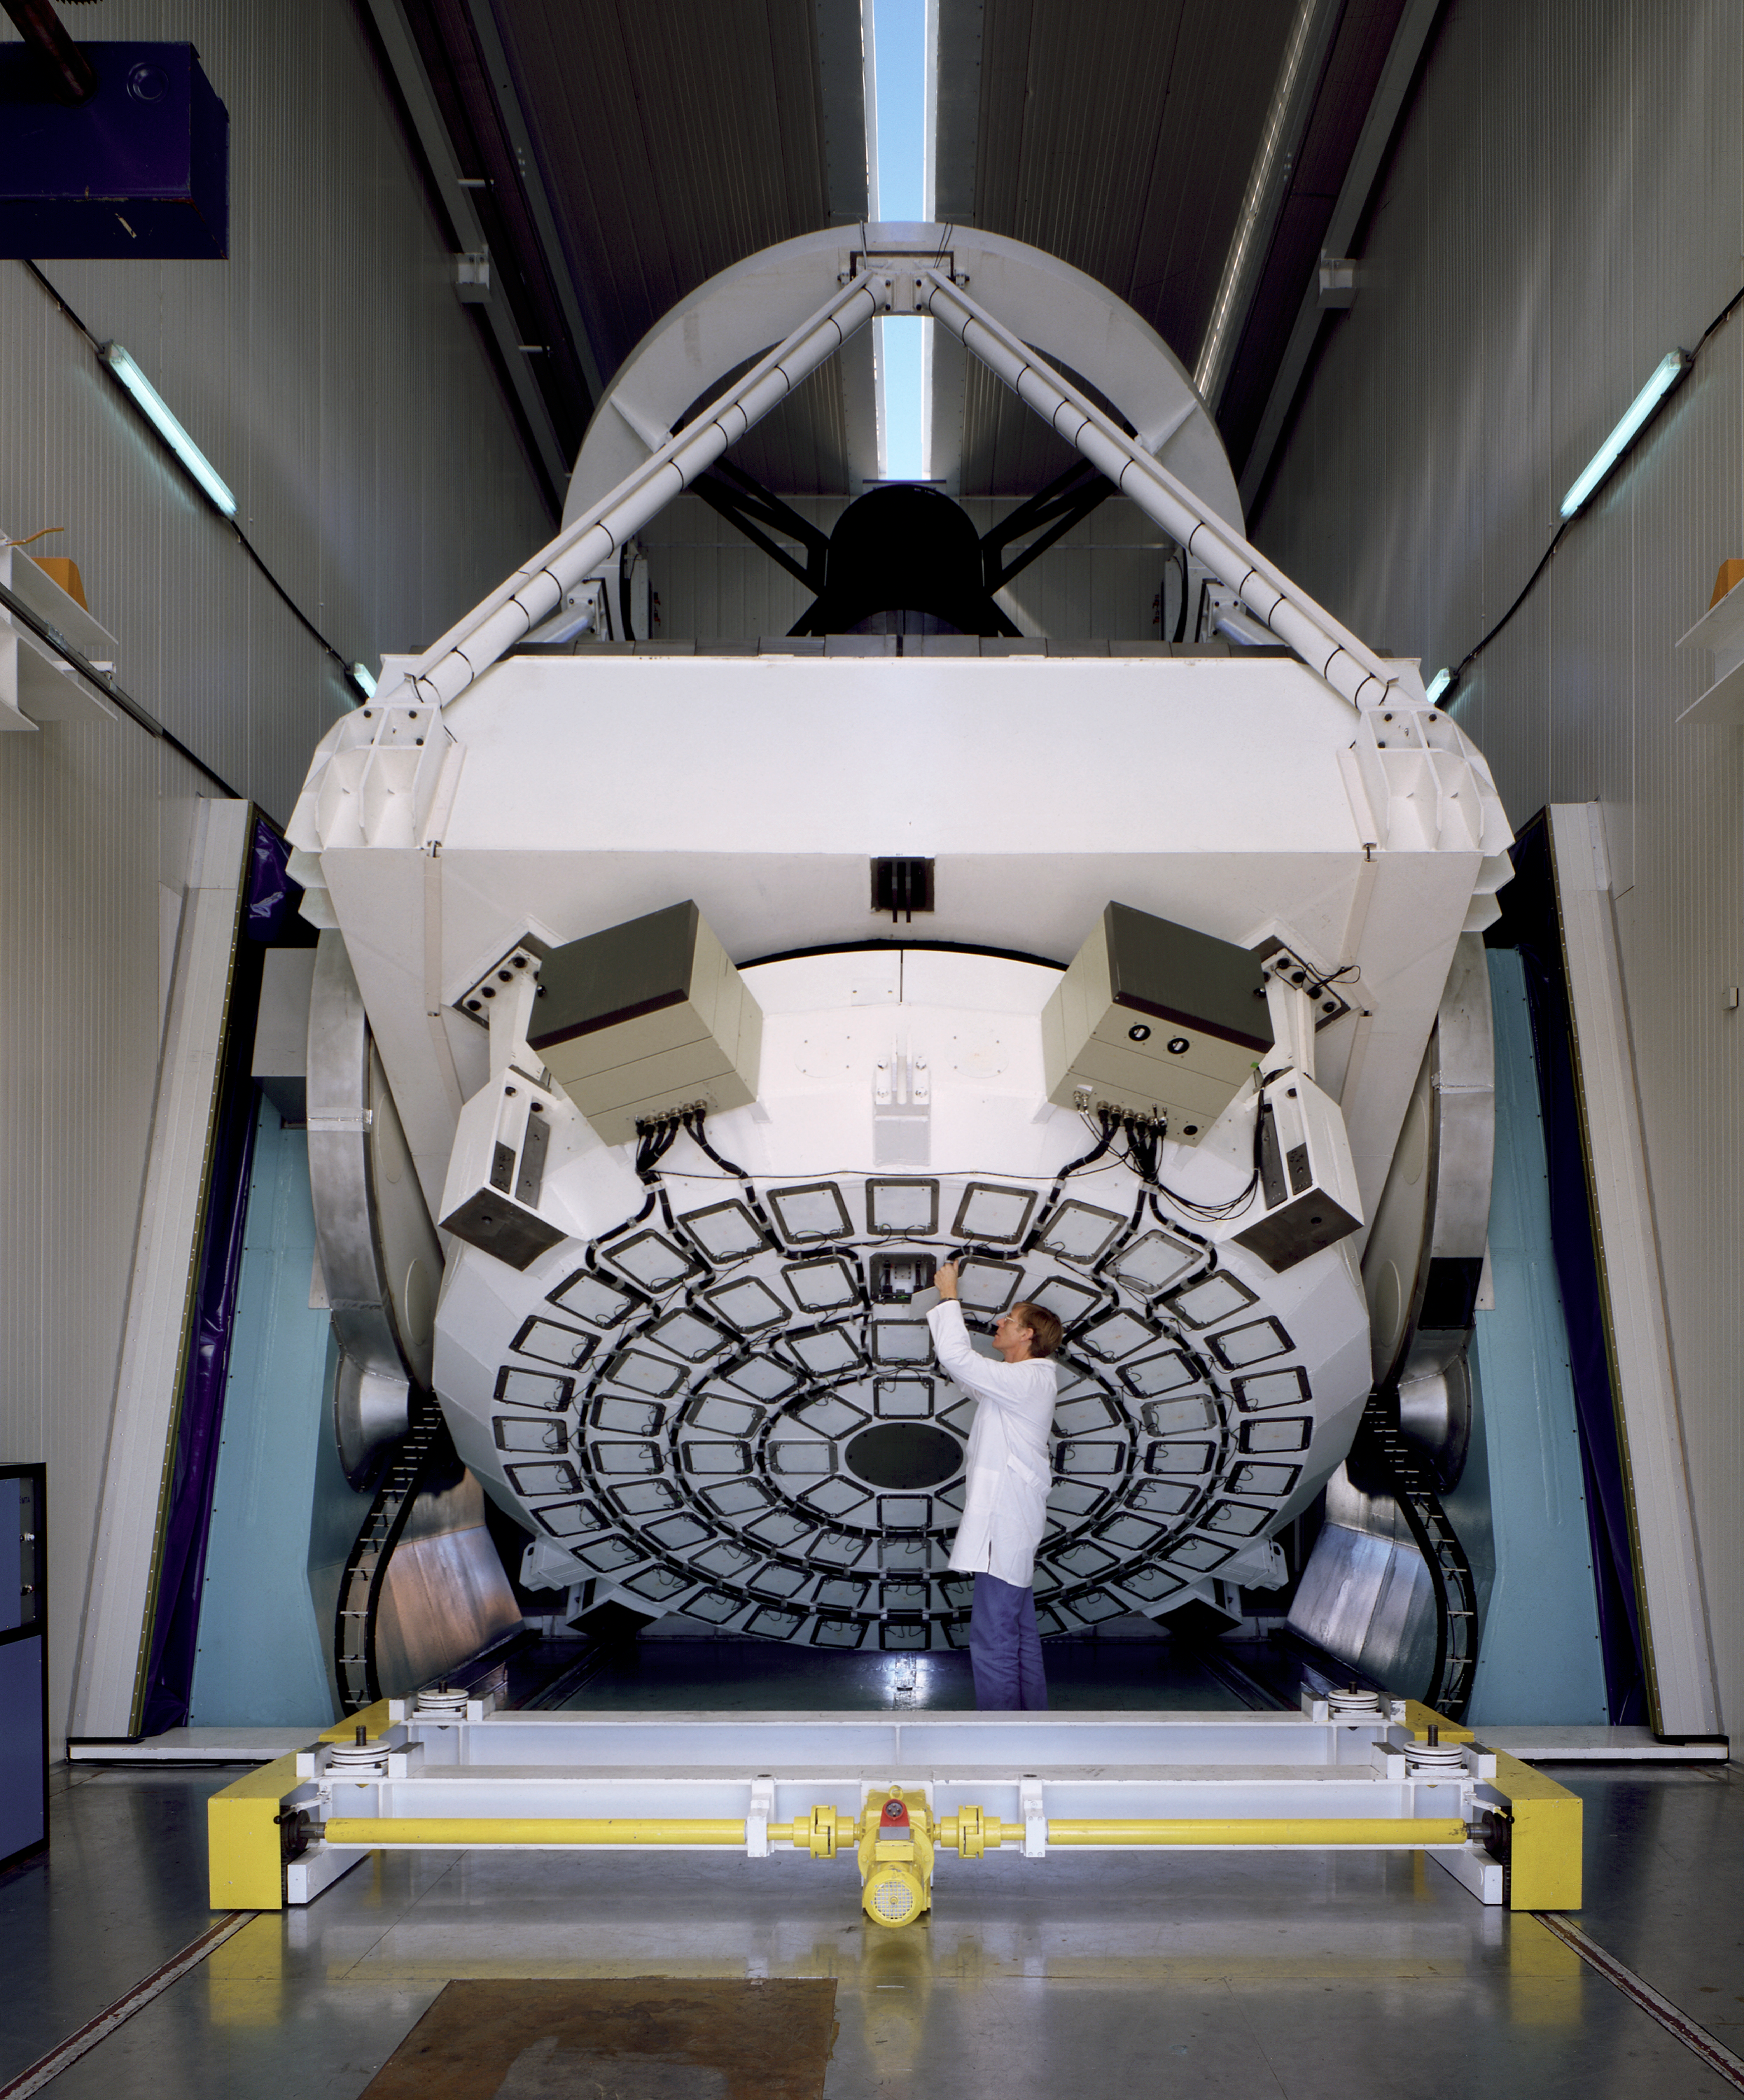

NTT - active optics support

The New Technology Telescope (NTT) pioneered the Active Optics : its 3.56m diameter mirror is thin and flexible, its shape is kept perfect thanks to the actuators supporting it.

Credit: ESO/C.Madsen